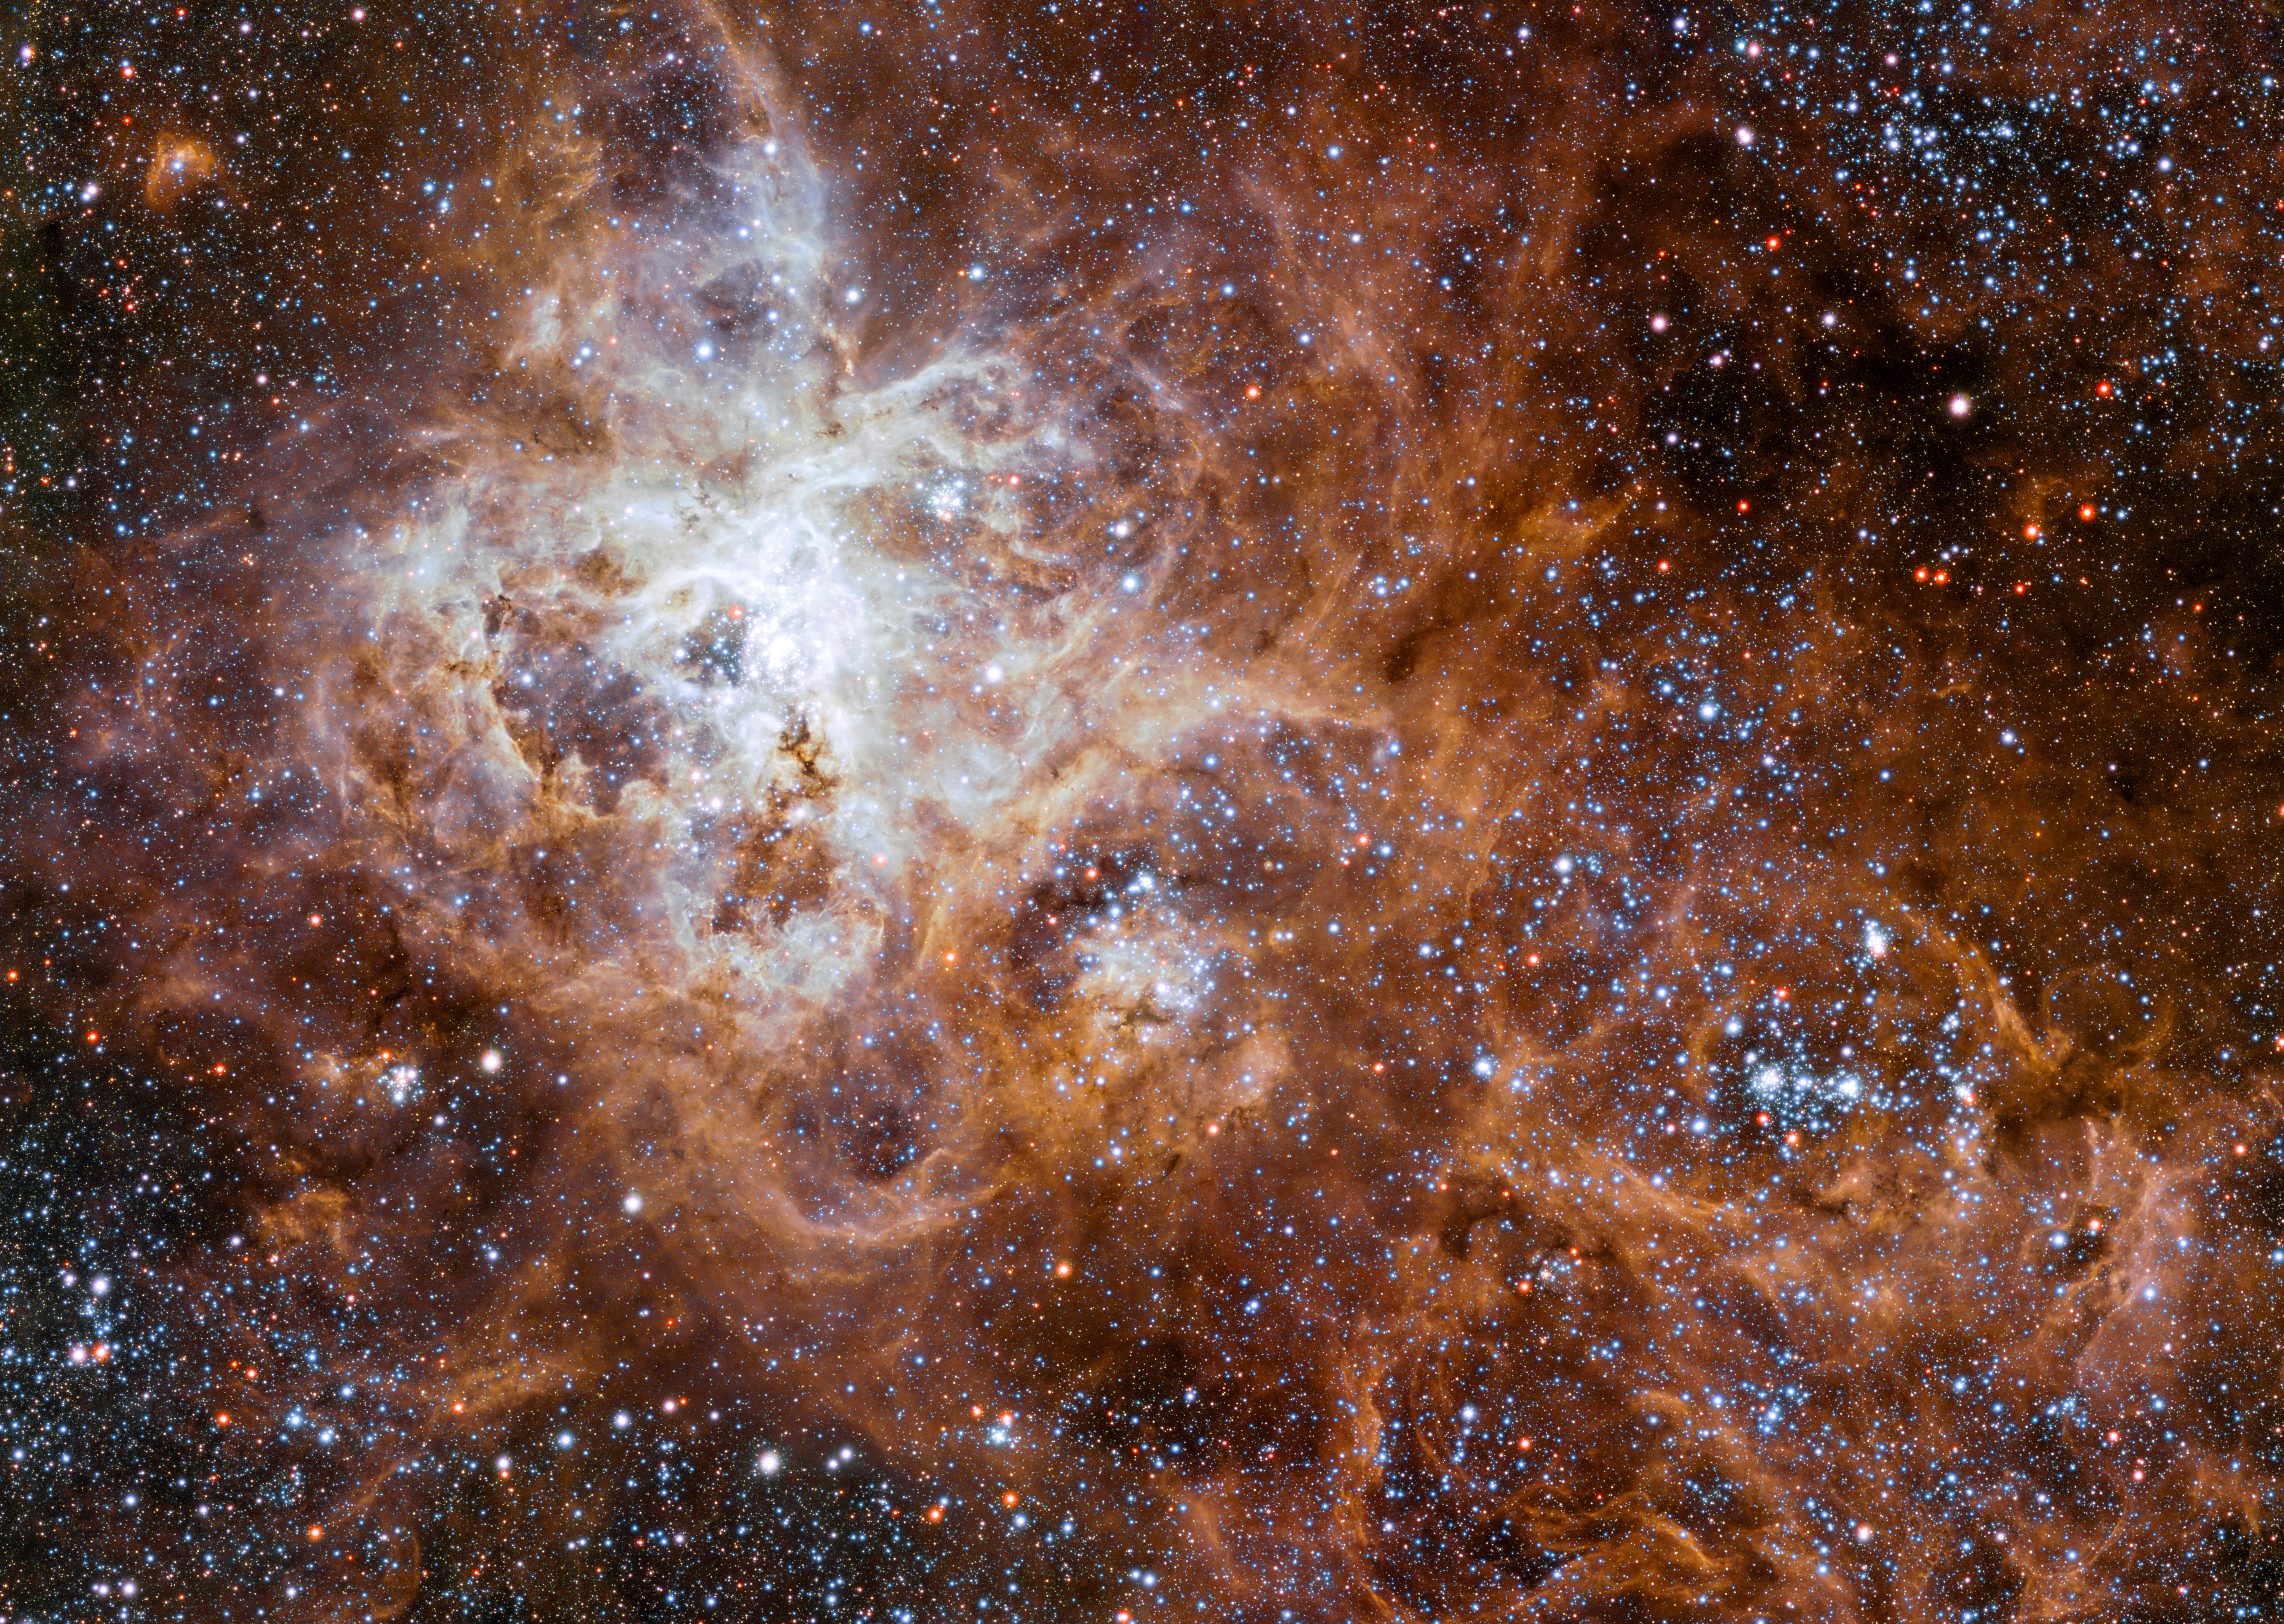

The Tarantula Nebula in the Large Magellanic Cloud

This gigantic star-forming region in the Milky Way’s neighbour galaxy the Large Magellanic Cloud is the birthplace of an astonishing number of massive stars, some of which might have masses of up to 300 solar masses.

Credit: ESO